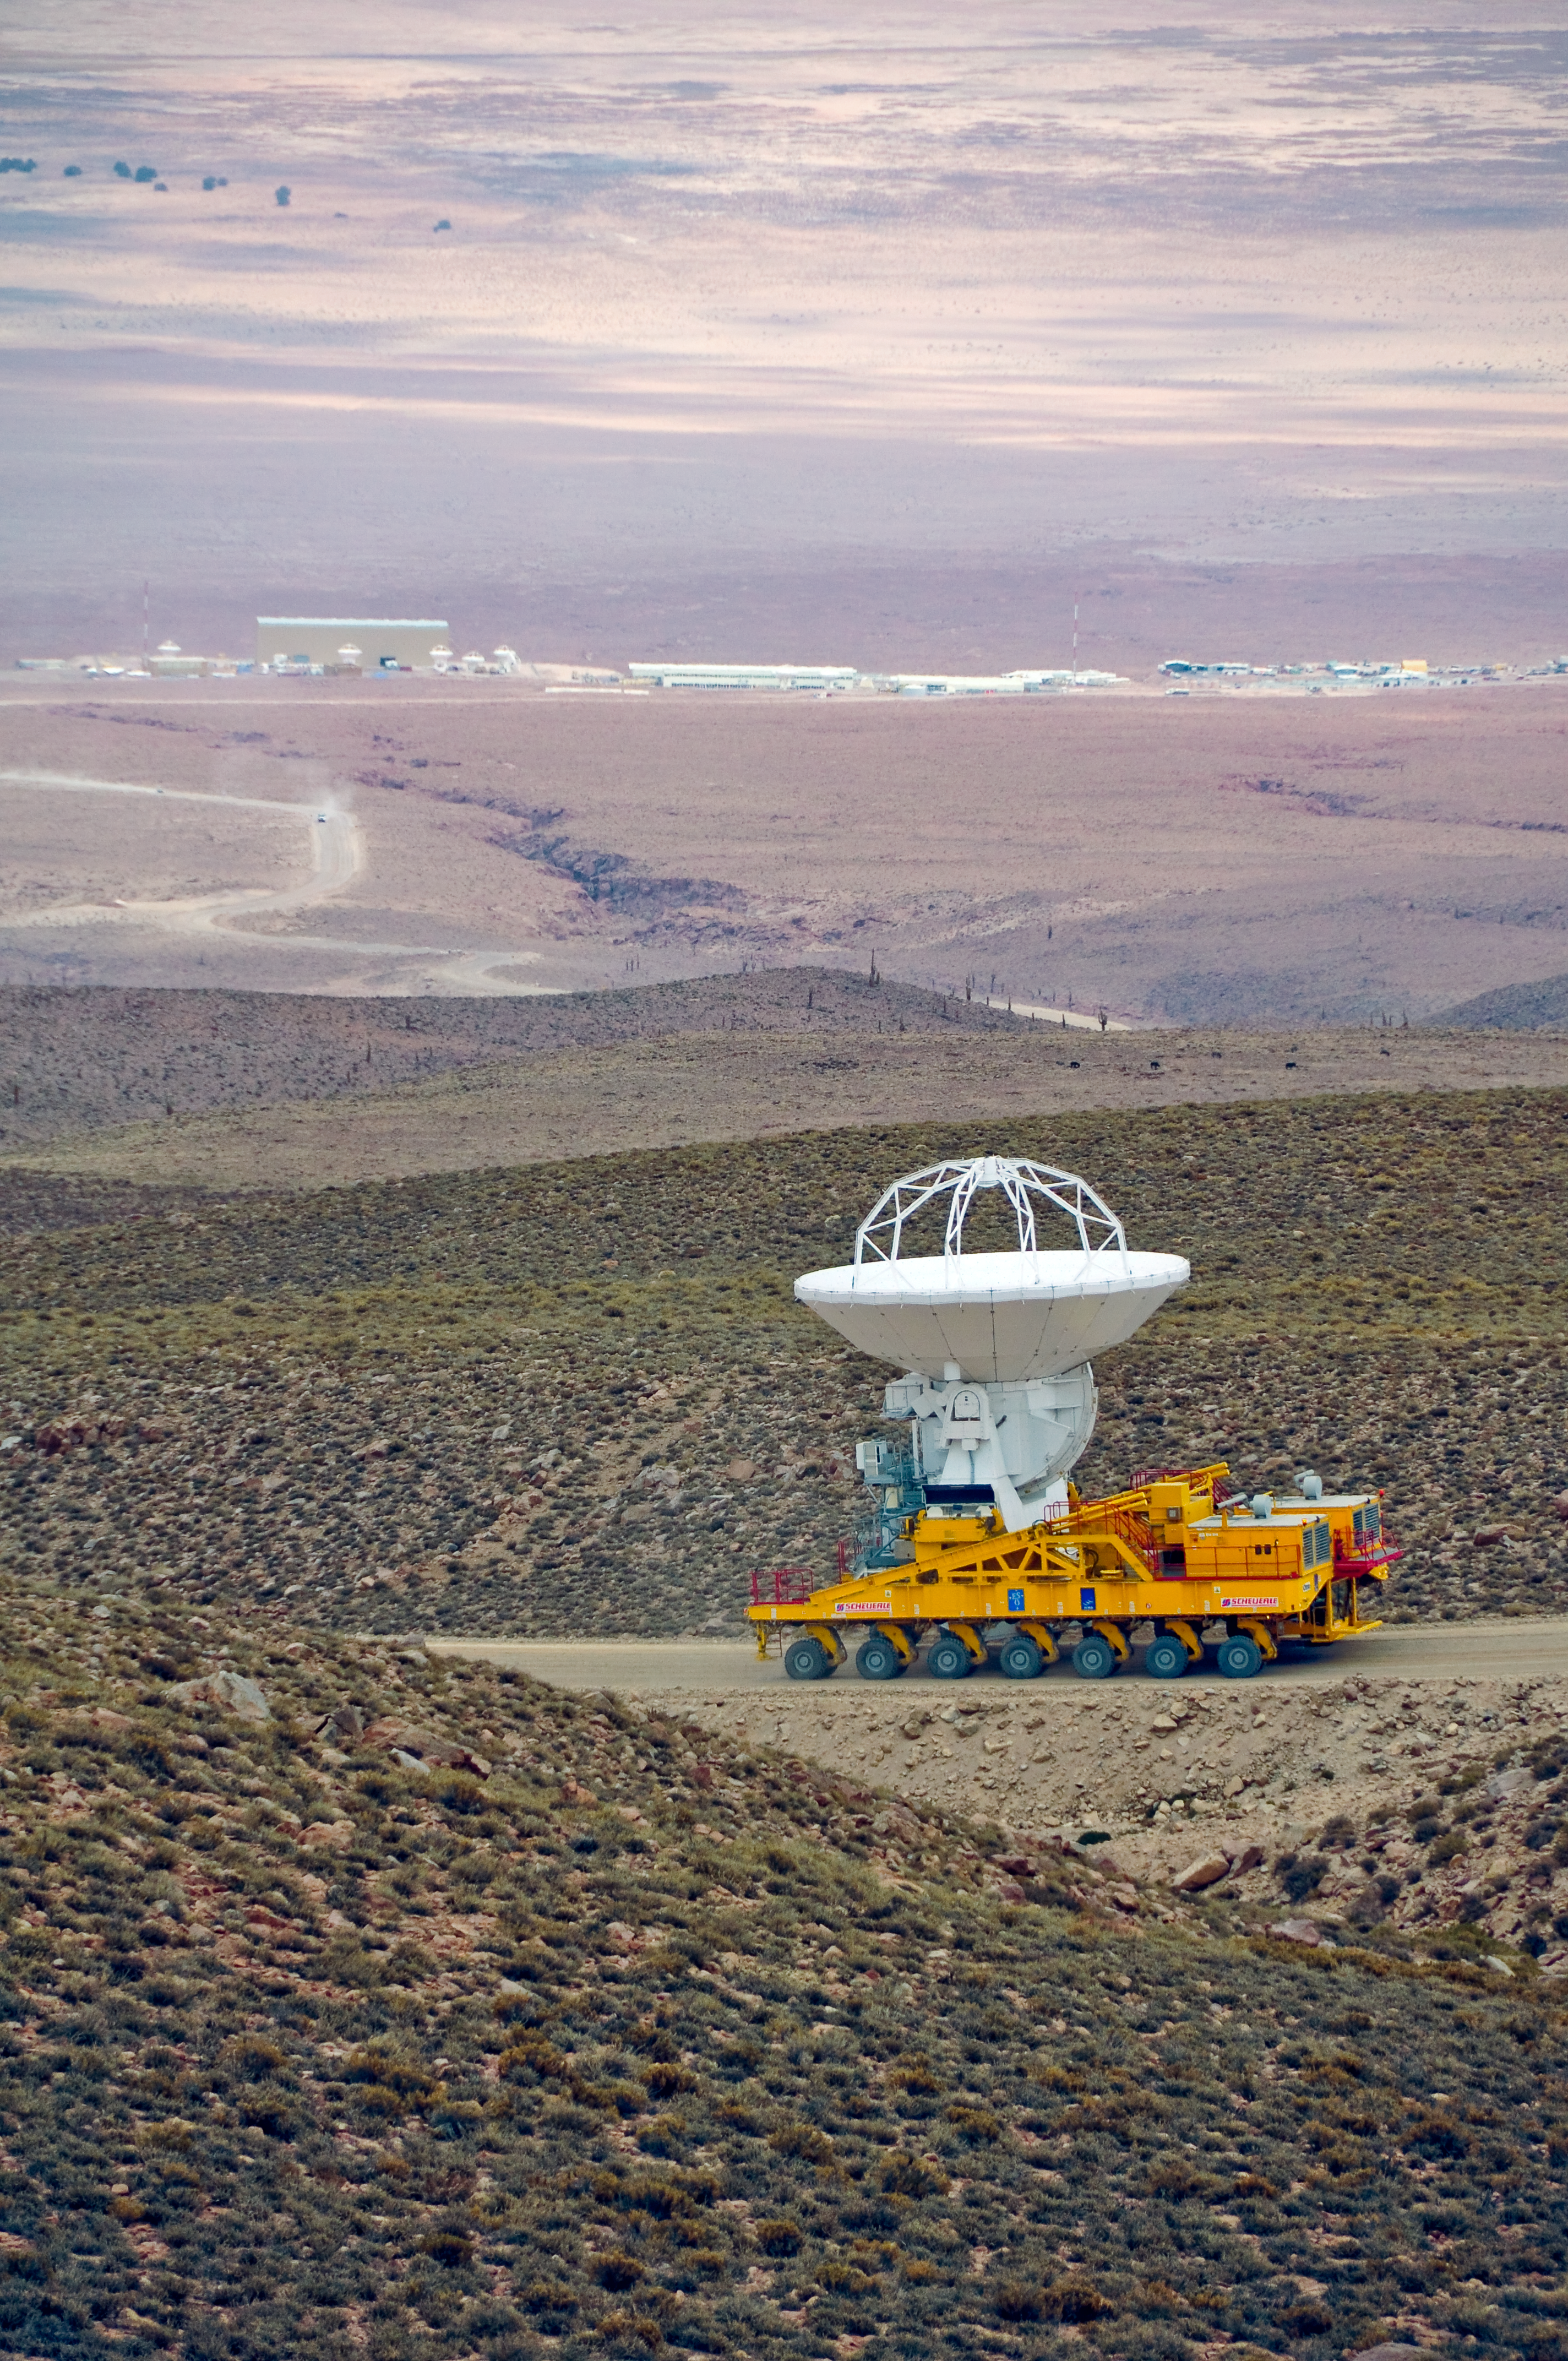

An ALMA antenna en route to the plateau of Chajnantor for the first time

An ALMA antenna en route from the Operations Support Facility to the plateau of Chajnantor for the first time. The ALMA transporter vehicle carefully carries the state-of-the-art antenna, with a diameter of 12 metres and a weight of about 100 tons, on the 28 km journey to the Array Operations Site, which is at an altitude of 5000 m. The antenna is designed to withstand the harsh conditions at the high site, where the extremely dry and rarefied air is ideal for ALMA’s observations of the universe at millimetre- and submillimetre-wavelengths.

Credit: ALMA (ESO/NAOJ/NRAO)